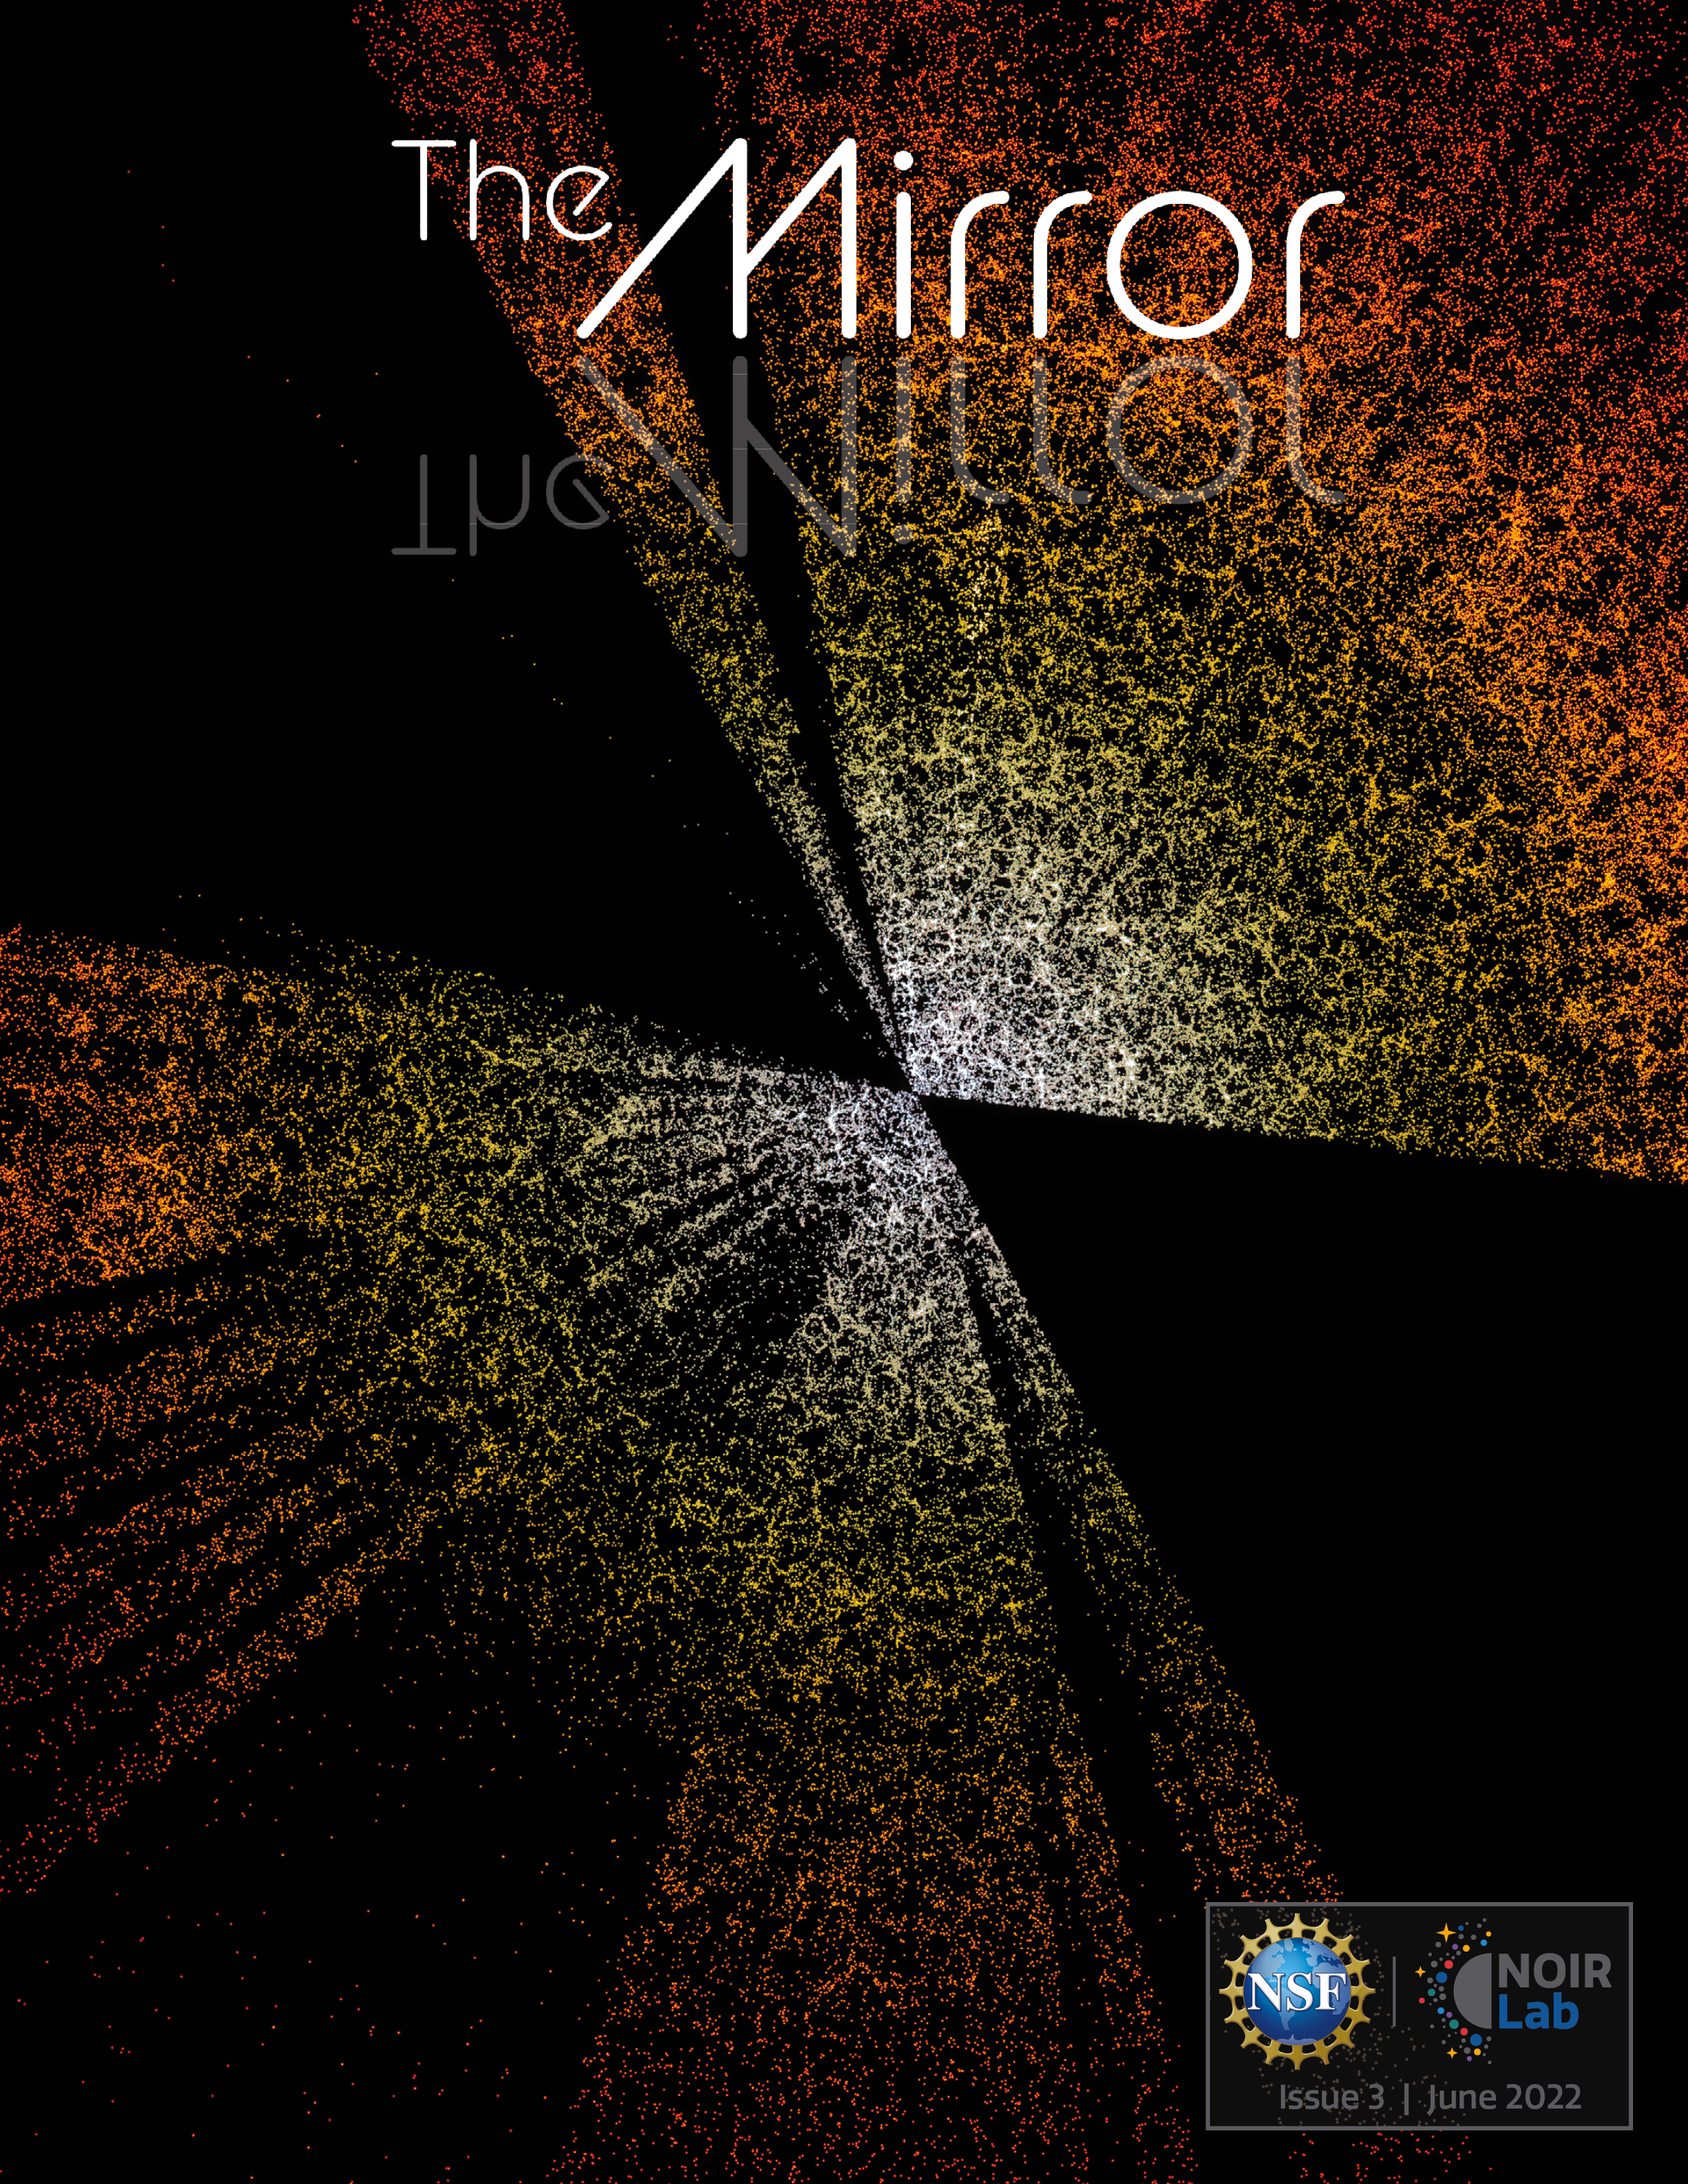

Cover of The NOIRLab Mirror issue 3

Cover of The NOIRLab Mirror issue 3.

Credit: NOIRLab/NSF/AURA